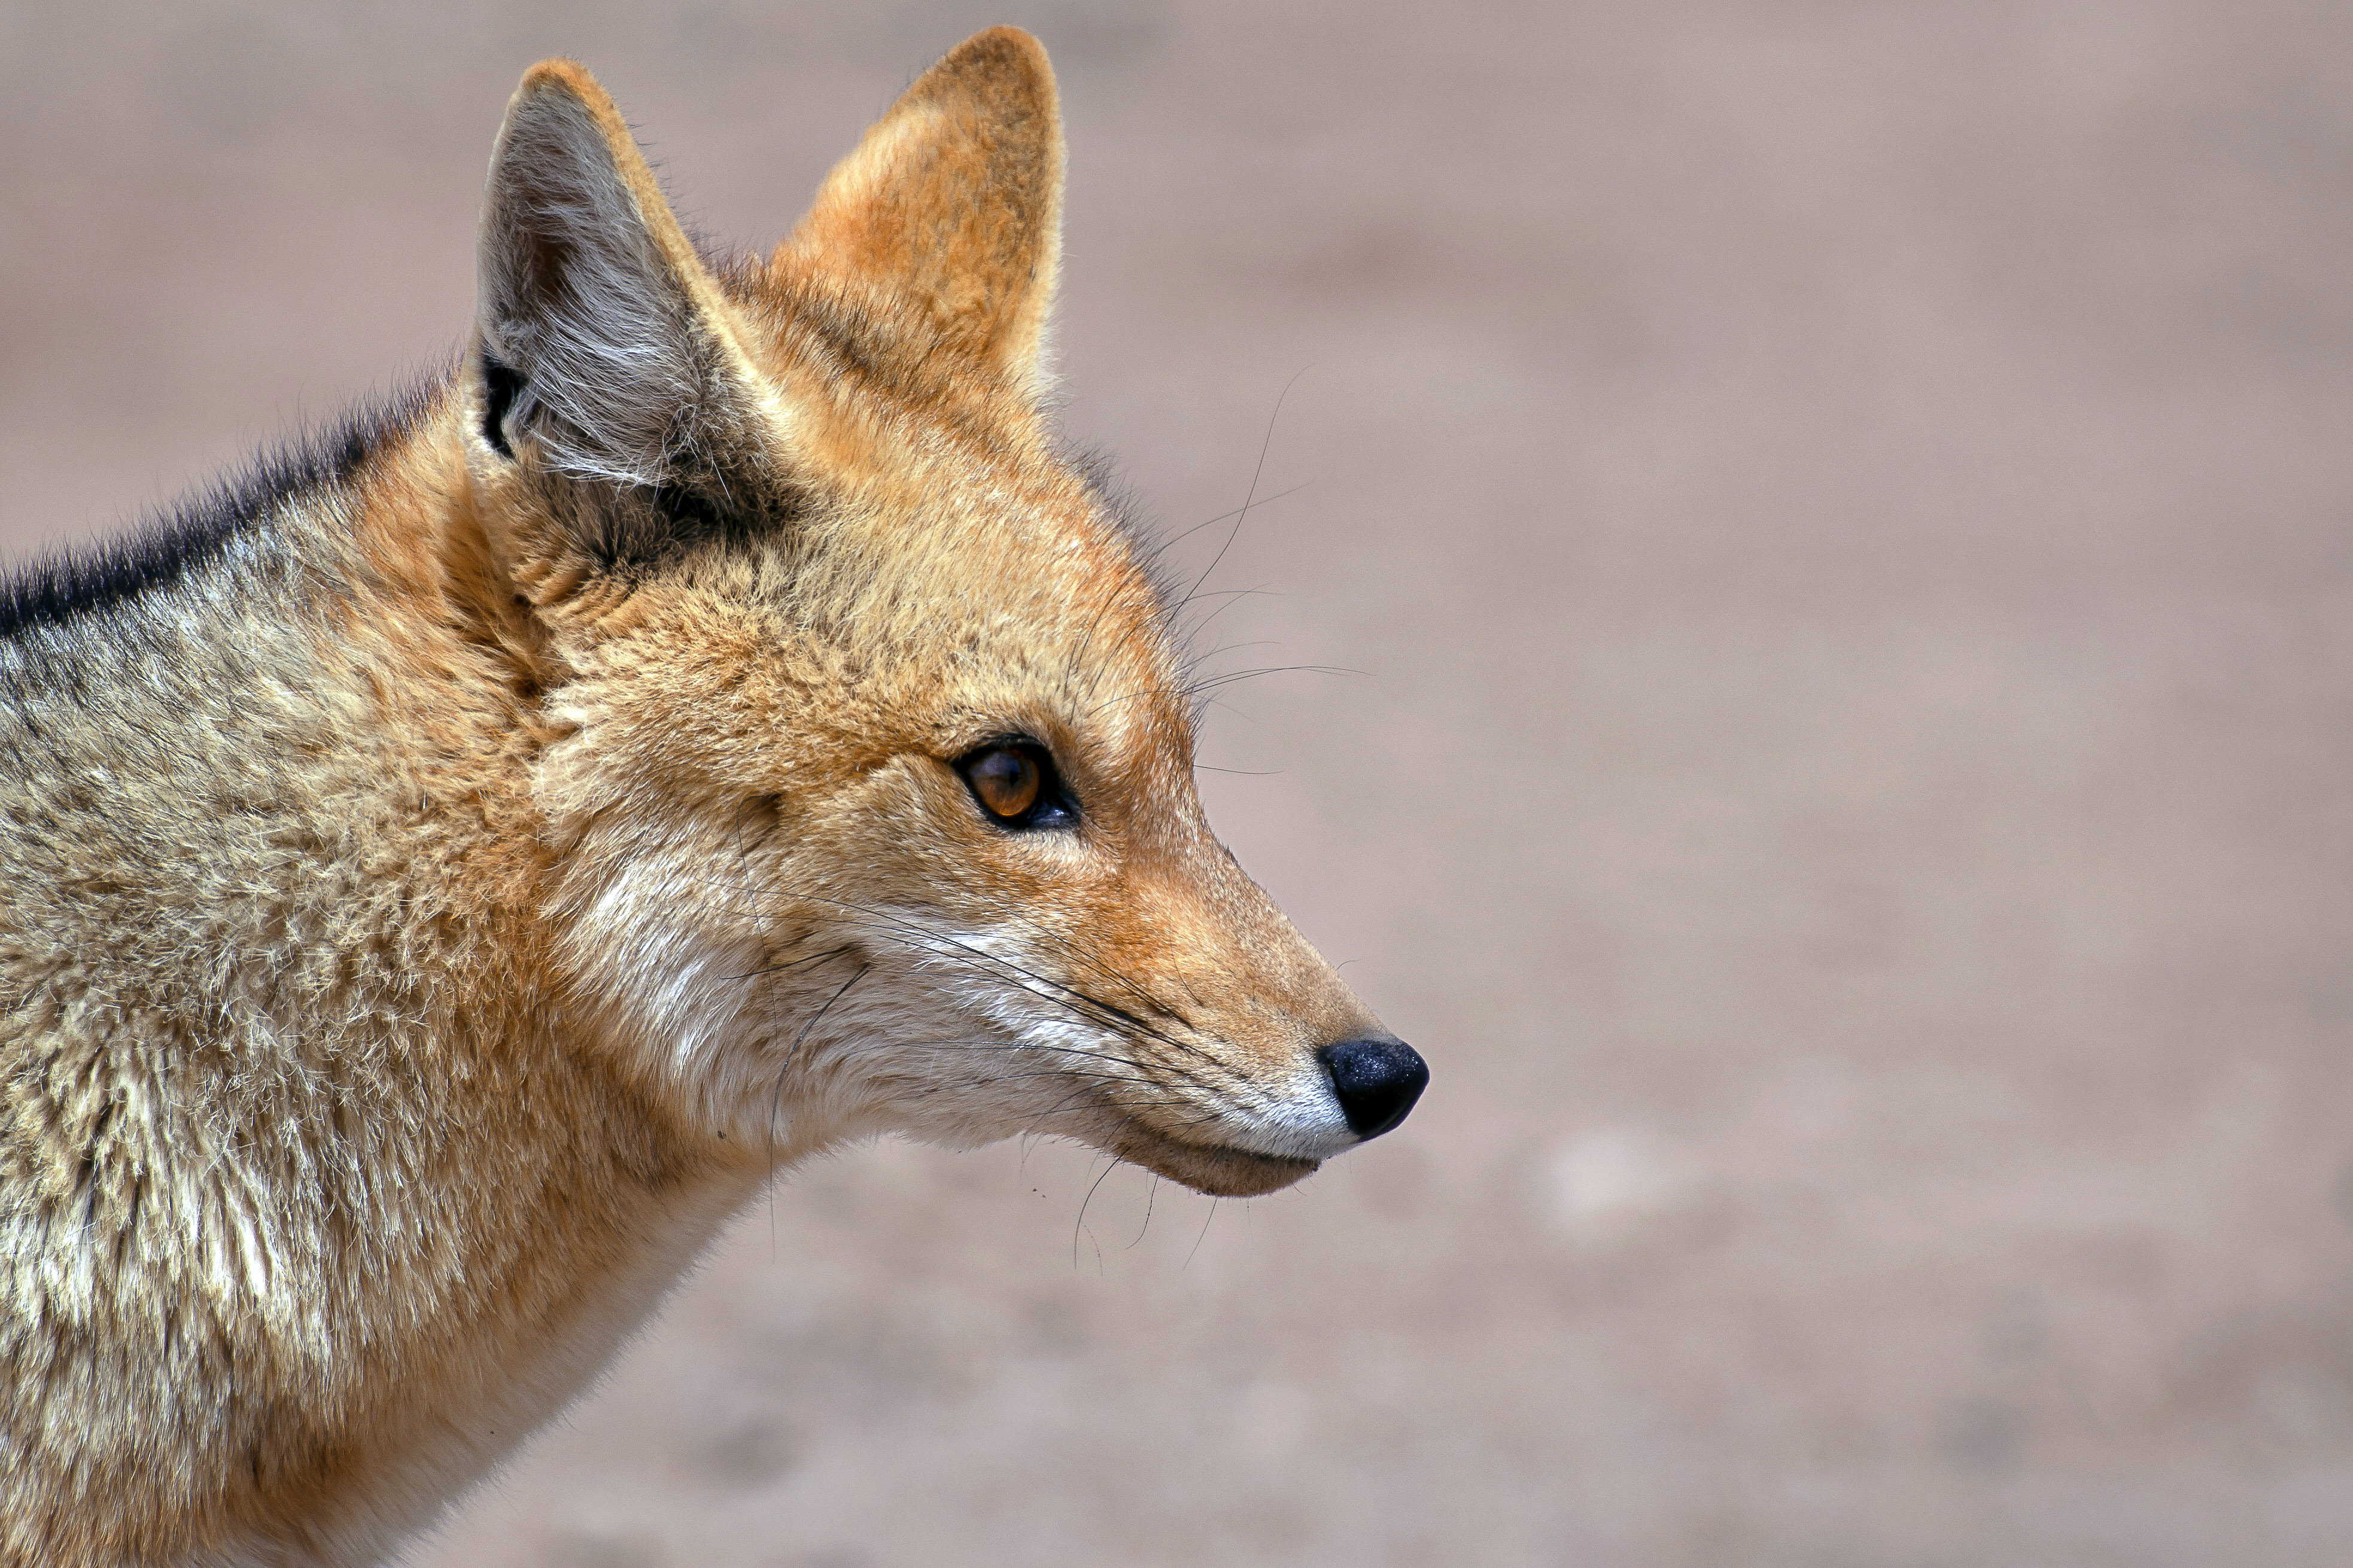

Culpeo Fox

At 5000 meters of altitude in the Atacama Desert, where the ALMA antennas are located, it is very difficult to survive. However, it is possible to spot species such as the Culpeo Fox (Lycalopex culpaeus) that live with scarce water reserves and feed on small rodents.

Credit: ESO